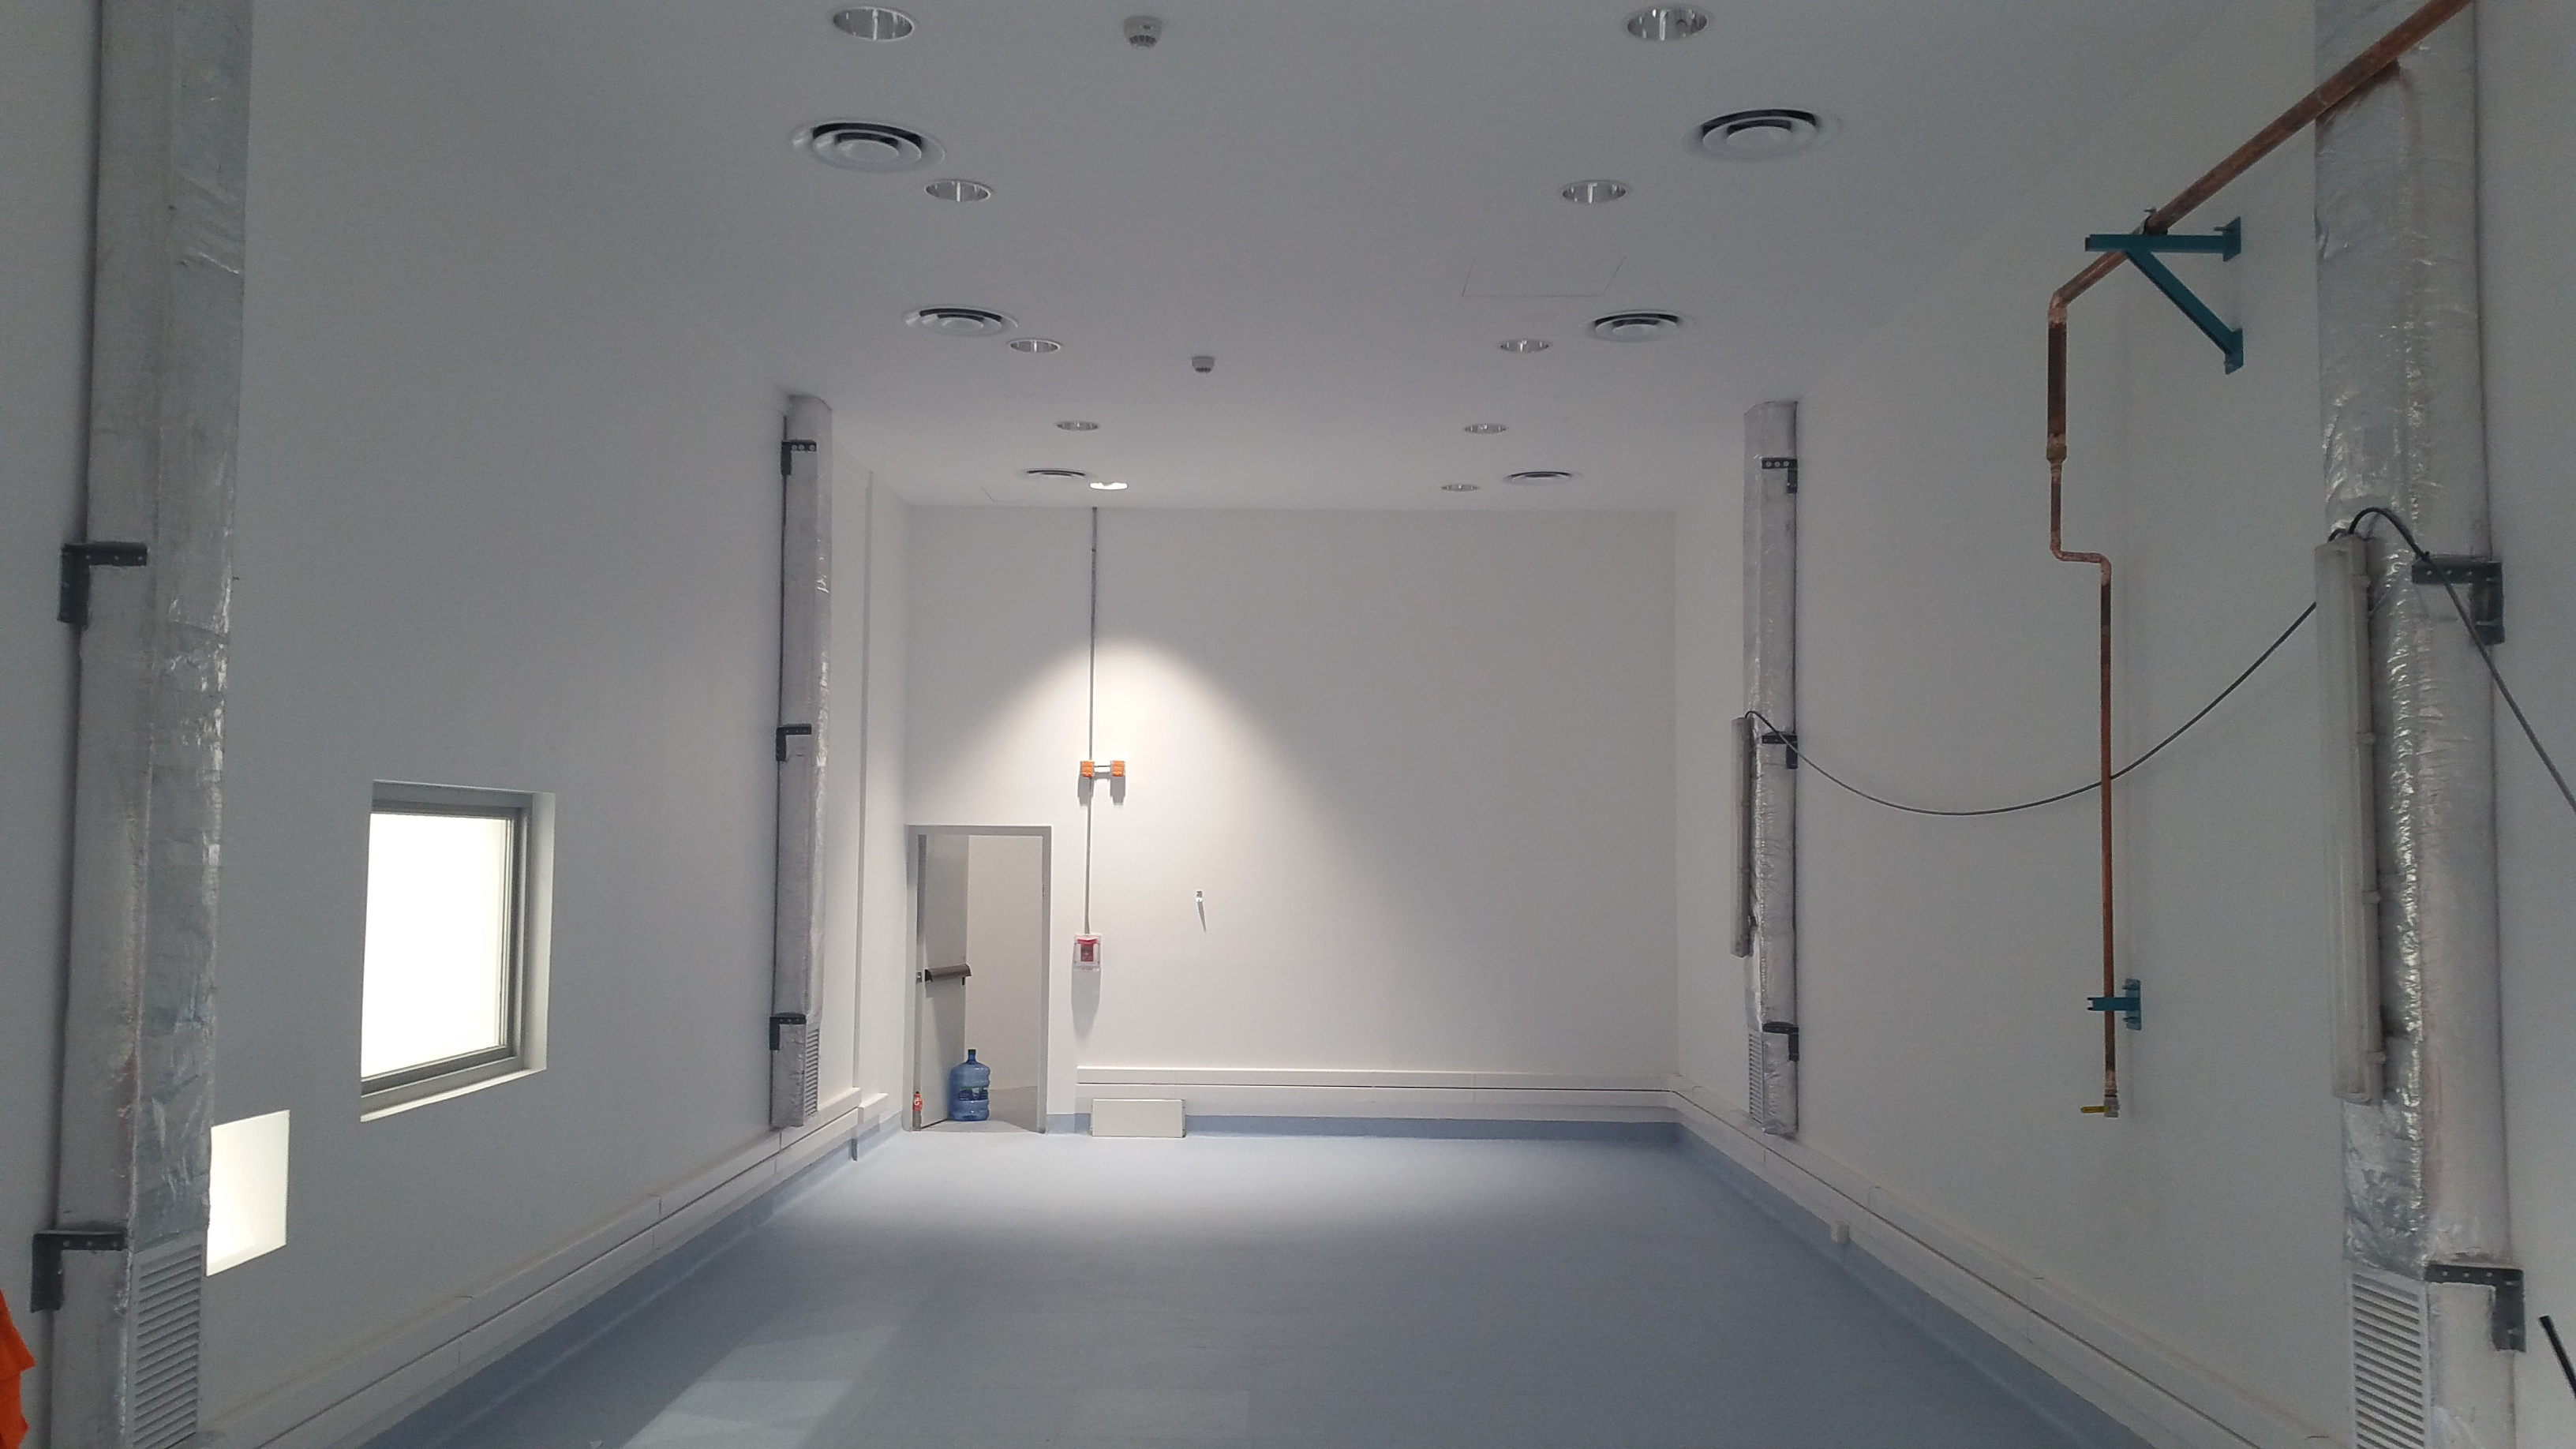

Camera Clean Room

From the main roll-up door entrance, the space of the Camera Clean Room is visible. The back emergency exit is shown lit up and open in the background. The viewing window and pass-through from the vestibule is on the left. Temporary construction lights are still hanging on the ducts to the right of the image.

Credit: Rubin Observatory/NSF/AURA